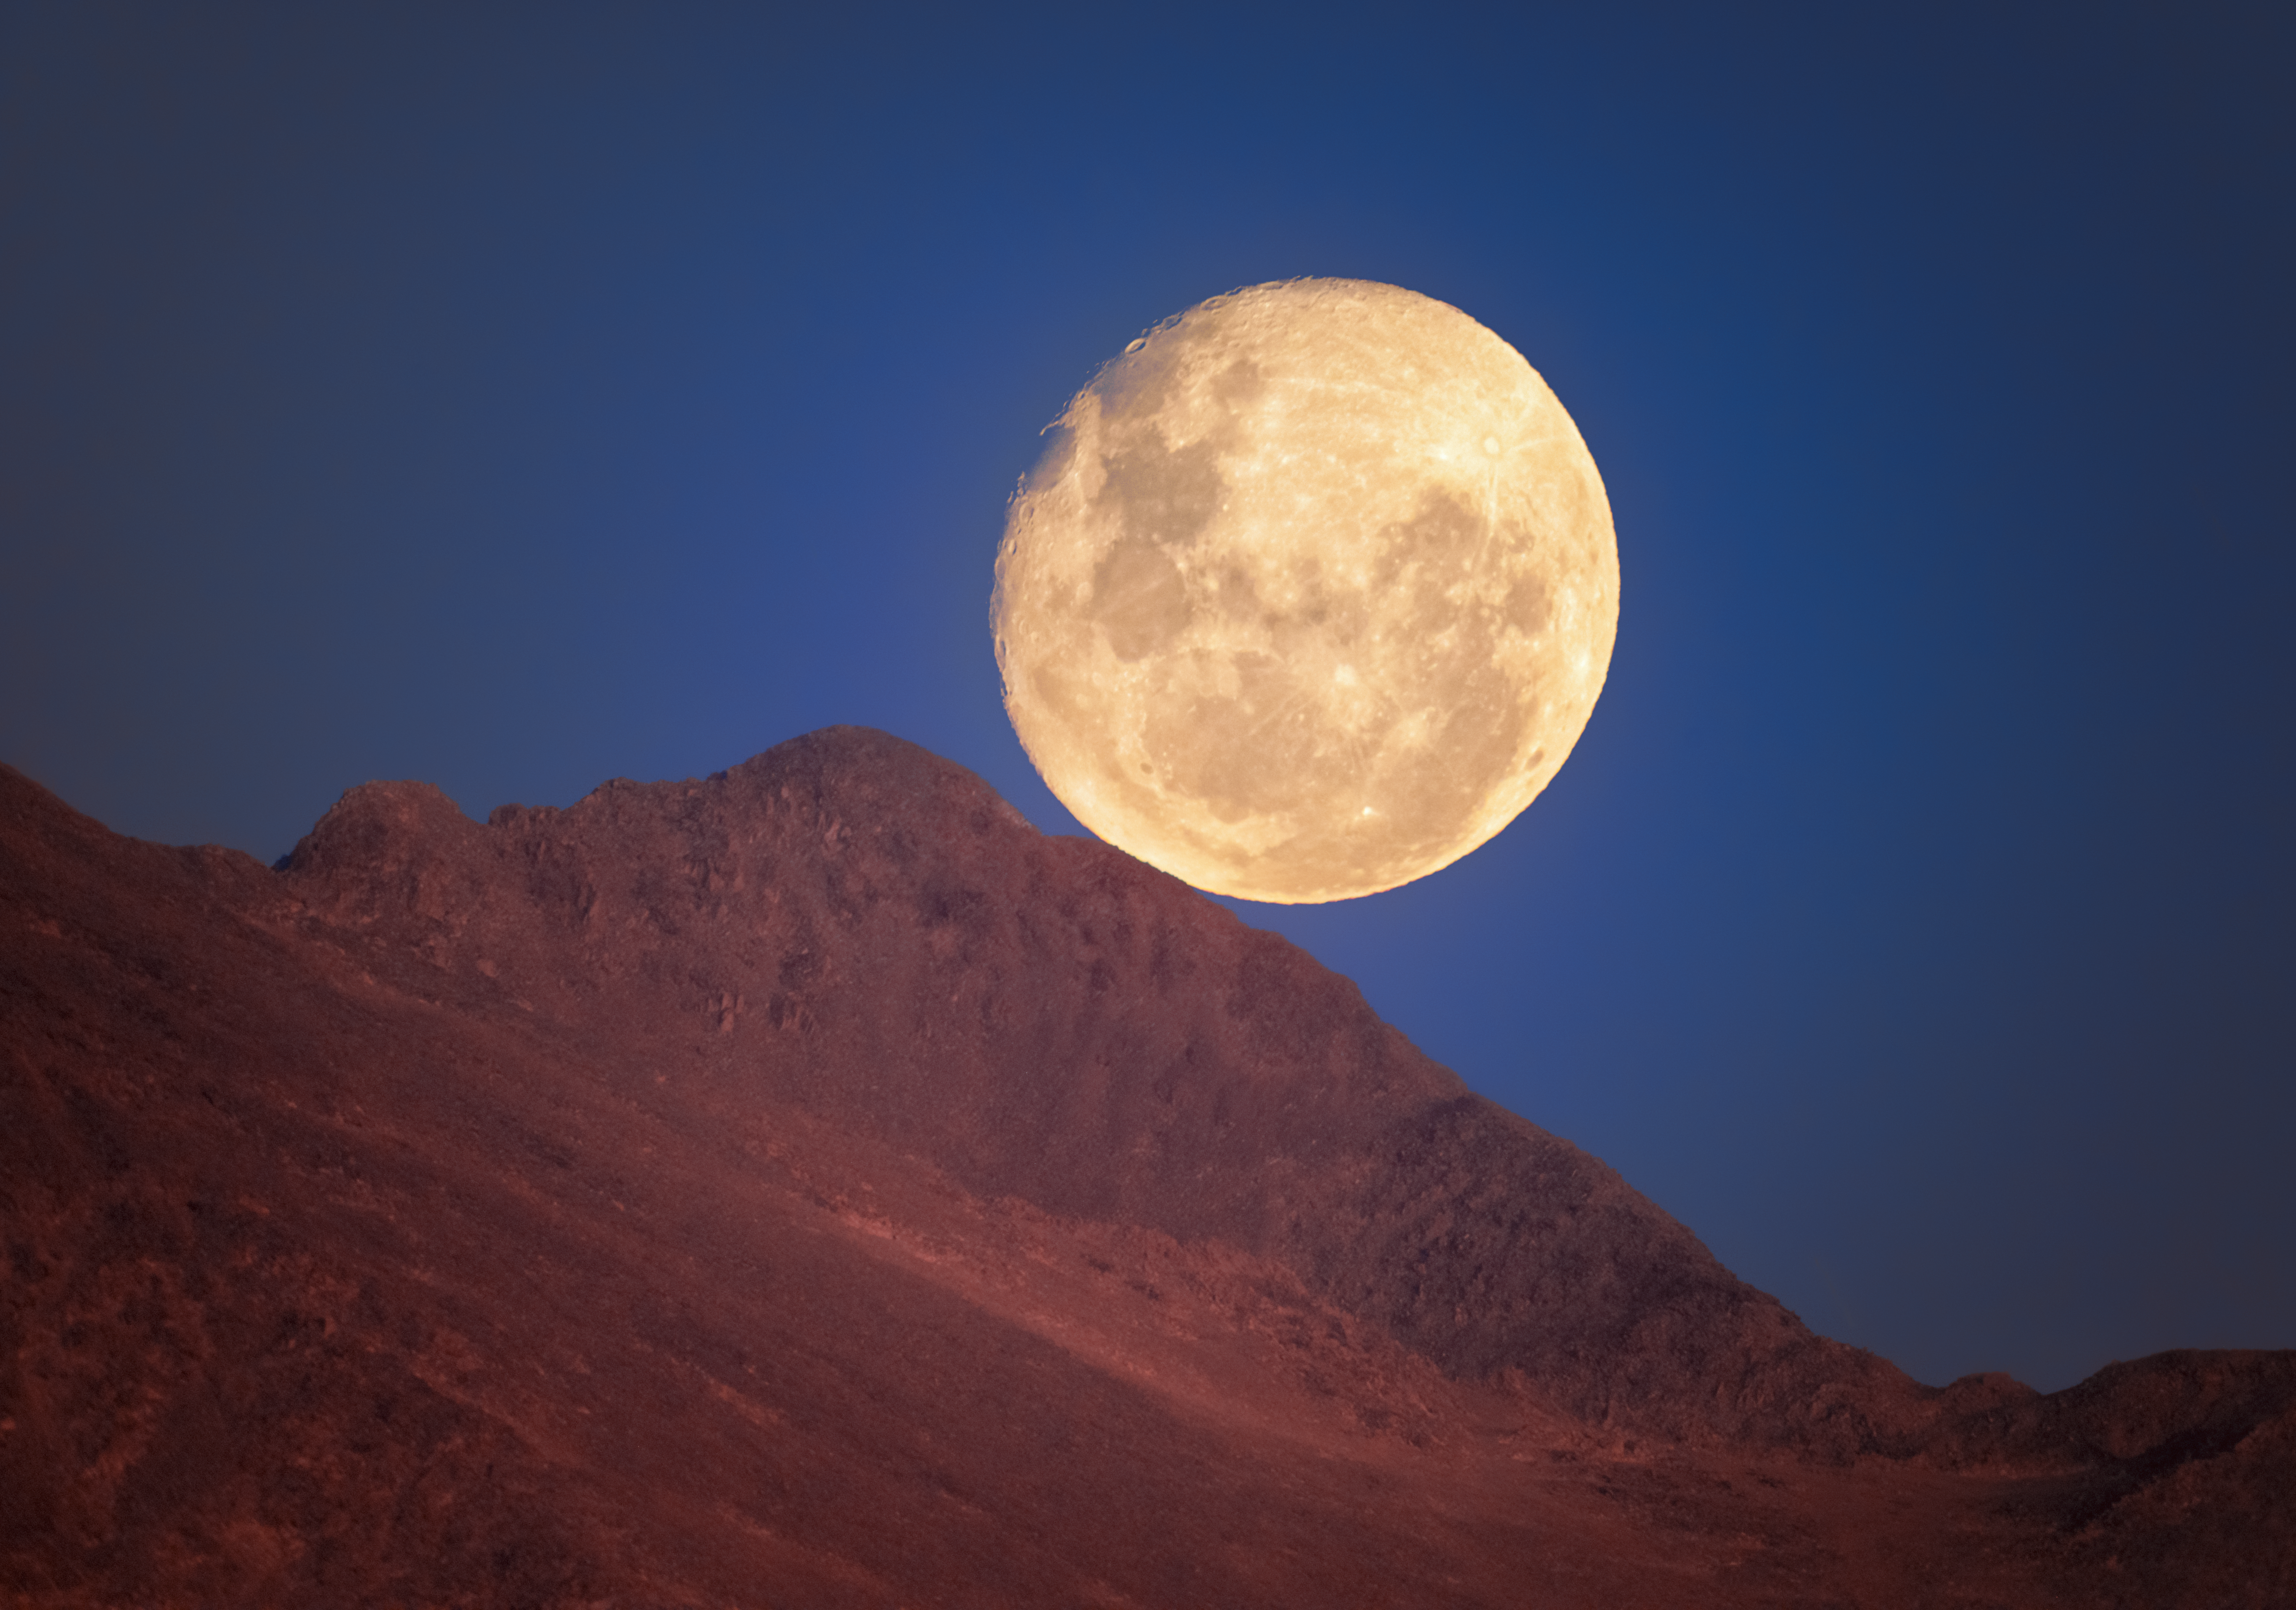

A Lunar Delight Deep in the Desert

A gorgeous gibbous Moon rests above a ridge line near Cerro Pachón, the home of four NOIRLab-operated telescopes including NSF–DOE Vera C. Rubin Observatory, jointly funded by the U.S. National Science Foundation (NSF) and the U.S. Department of Energy Office of Science (DOE/SC); Gemini South, one half of the International Gemini Observatory, supported in part by NSF; and the SOAR Telescope of Cerro Tololo Inter-American Observatory, a Program of NSF NOIRLab.

The particular beauty of the Moon and its features are visible in this delightful image. The dark splotches of ancient, basaltic flats known as maria splatter across our satellite. These features formed when basalt moved from the lunar interior to fill basins on the surface during a time of active volcanism on the Moon. On the left side of the Moon, as seen from this perspective, are the two famous maria: Mare Tranquillitatis (immediately above center left) and Mare Serenitatis (center left). These maria, respectively, were the landing sites for the first and last human visits to the Moon.

On the upper left-hand edge of the Moon, the slopes and edges of the Moon’s other distinct feature, craters, appear starkly against the dark blue sky. One of the most distinct lunar craters, the massive Tycho crater, is in the upper right quadrant of the Moon in this image, flipped almost 180 degrees compared to the view from the northern hemisphere. Craters on the Moon are younger than the maria, and Tycho crater is particularly young, as evident by its sharp appearance.

You can find an alternative image from this night of the Moon climbing into the sky here. Petr Horálek, the photographer, is a NOIRLab Audiovisual Ambassador.

Credit: NOIRLab/NSF/AURA/P. Horálek (Institute of Physics in Opava)